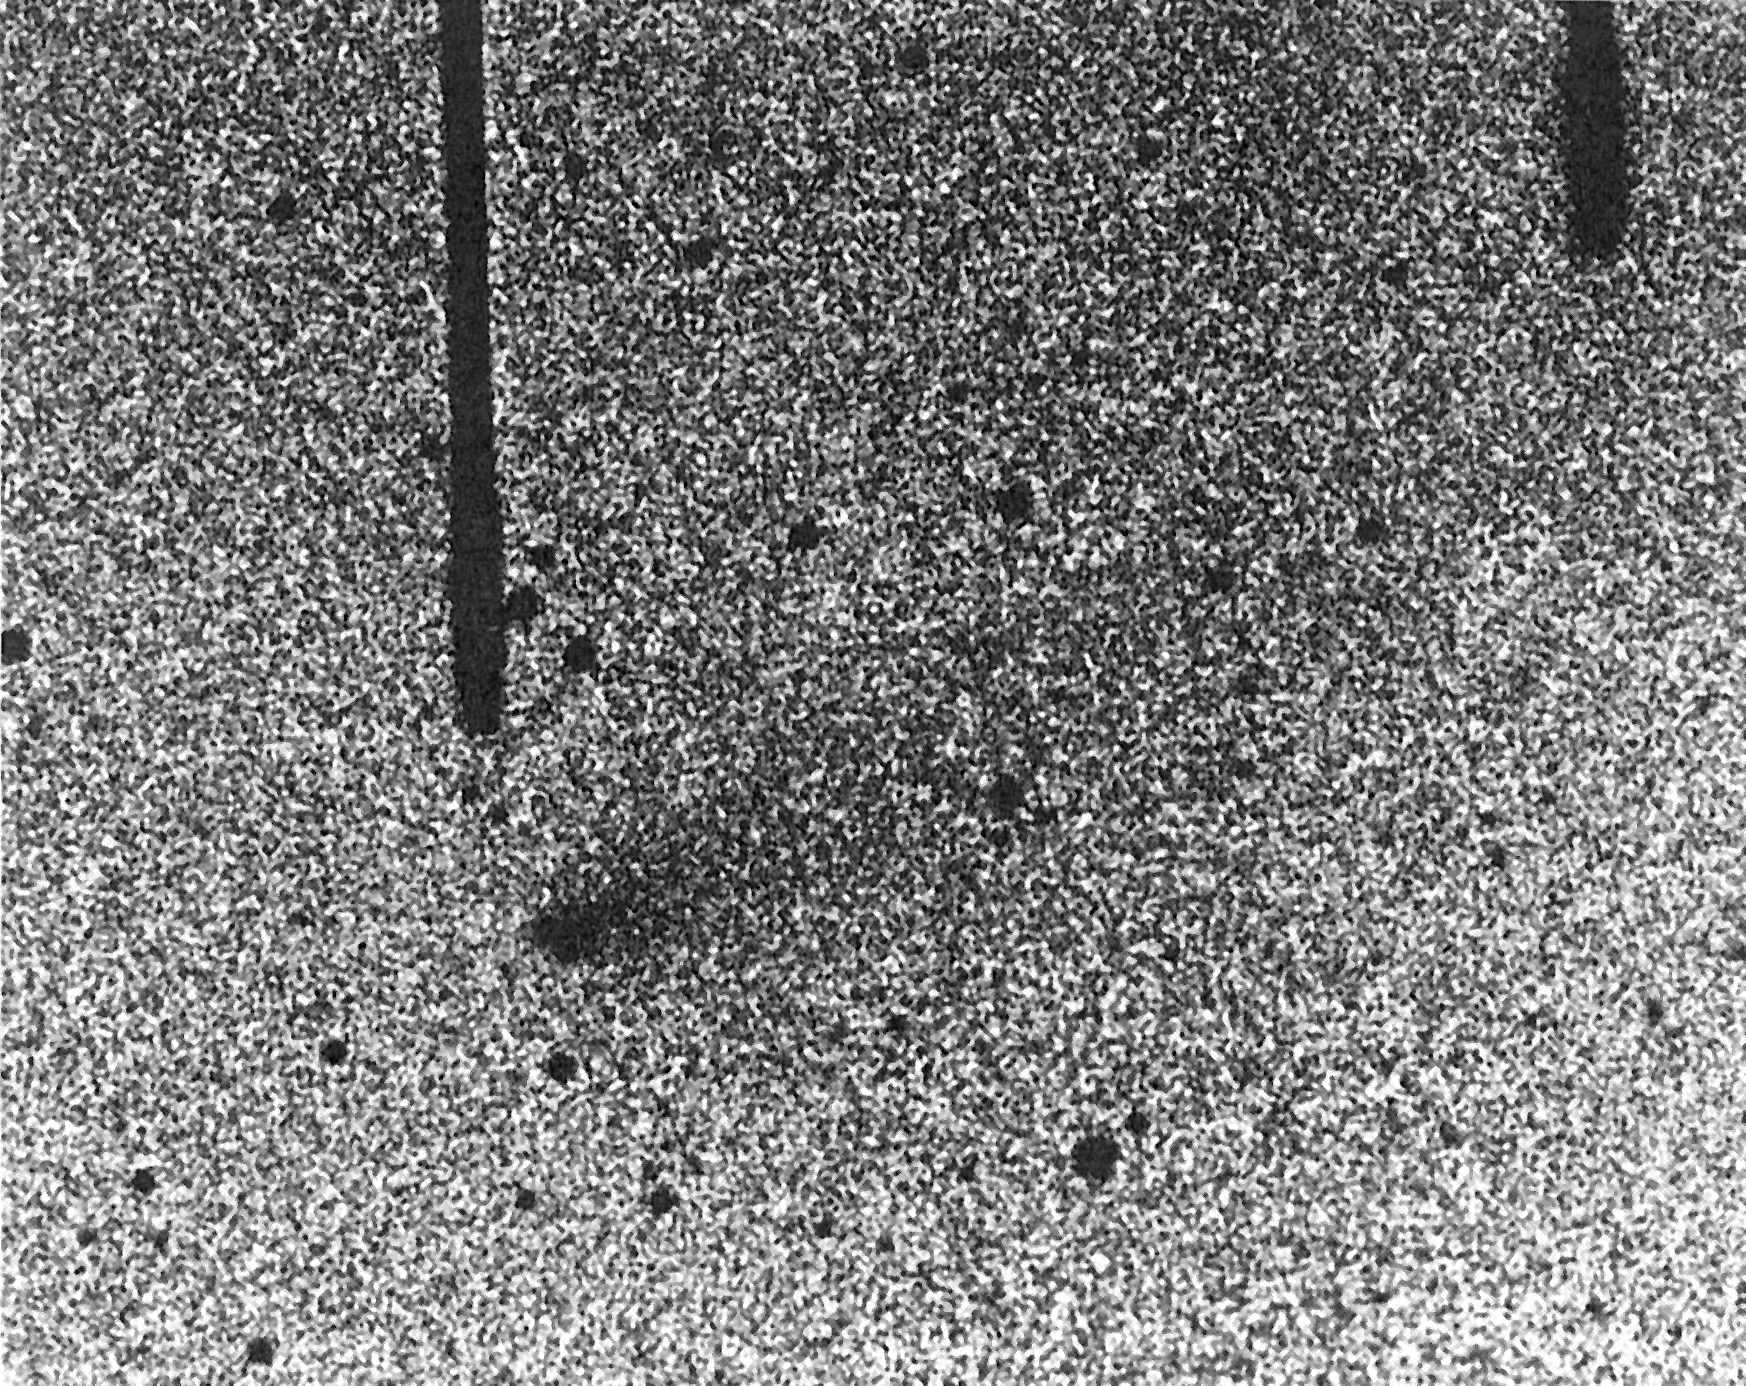

Image of comet "P/West-Hartley (1989k)"

Discovery image of comet "P/West-Hartley (1989k)". (ESO Press Photo eso8905; BW)

Credit: ESO